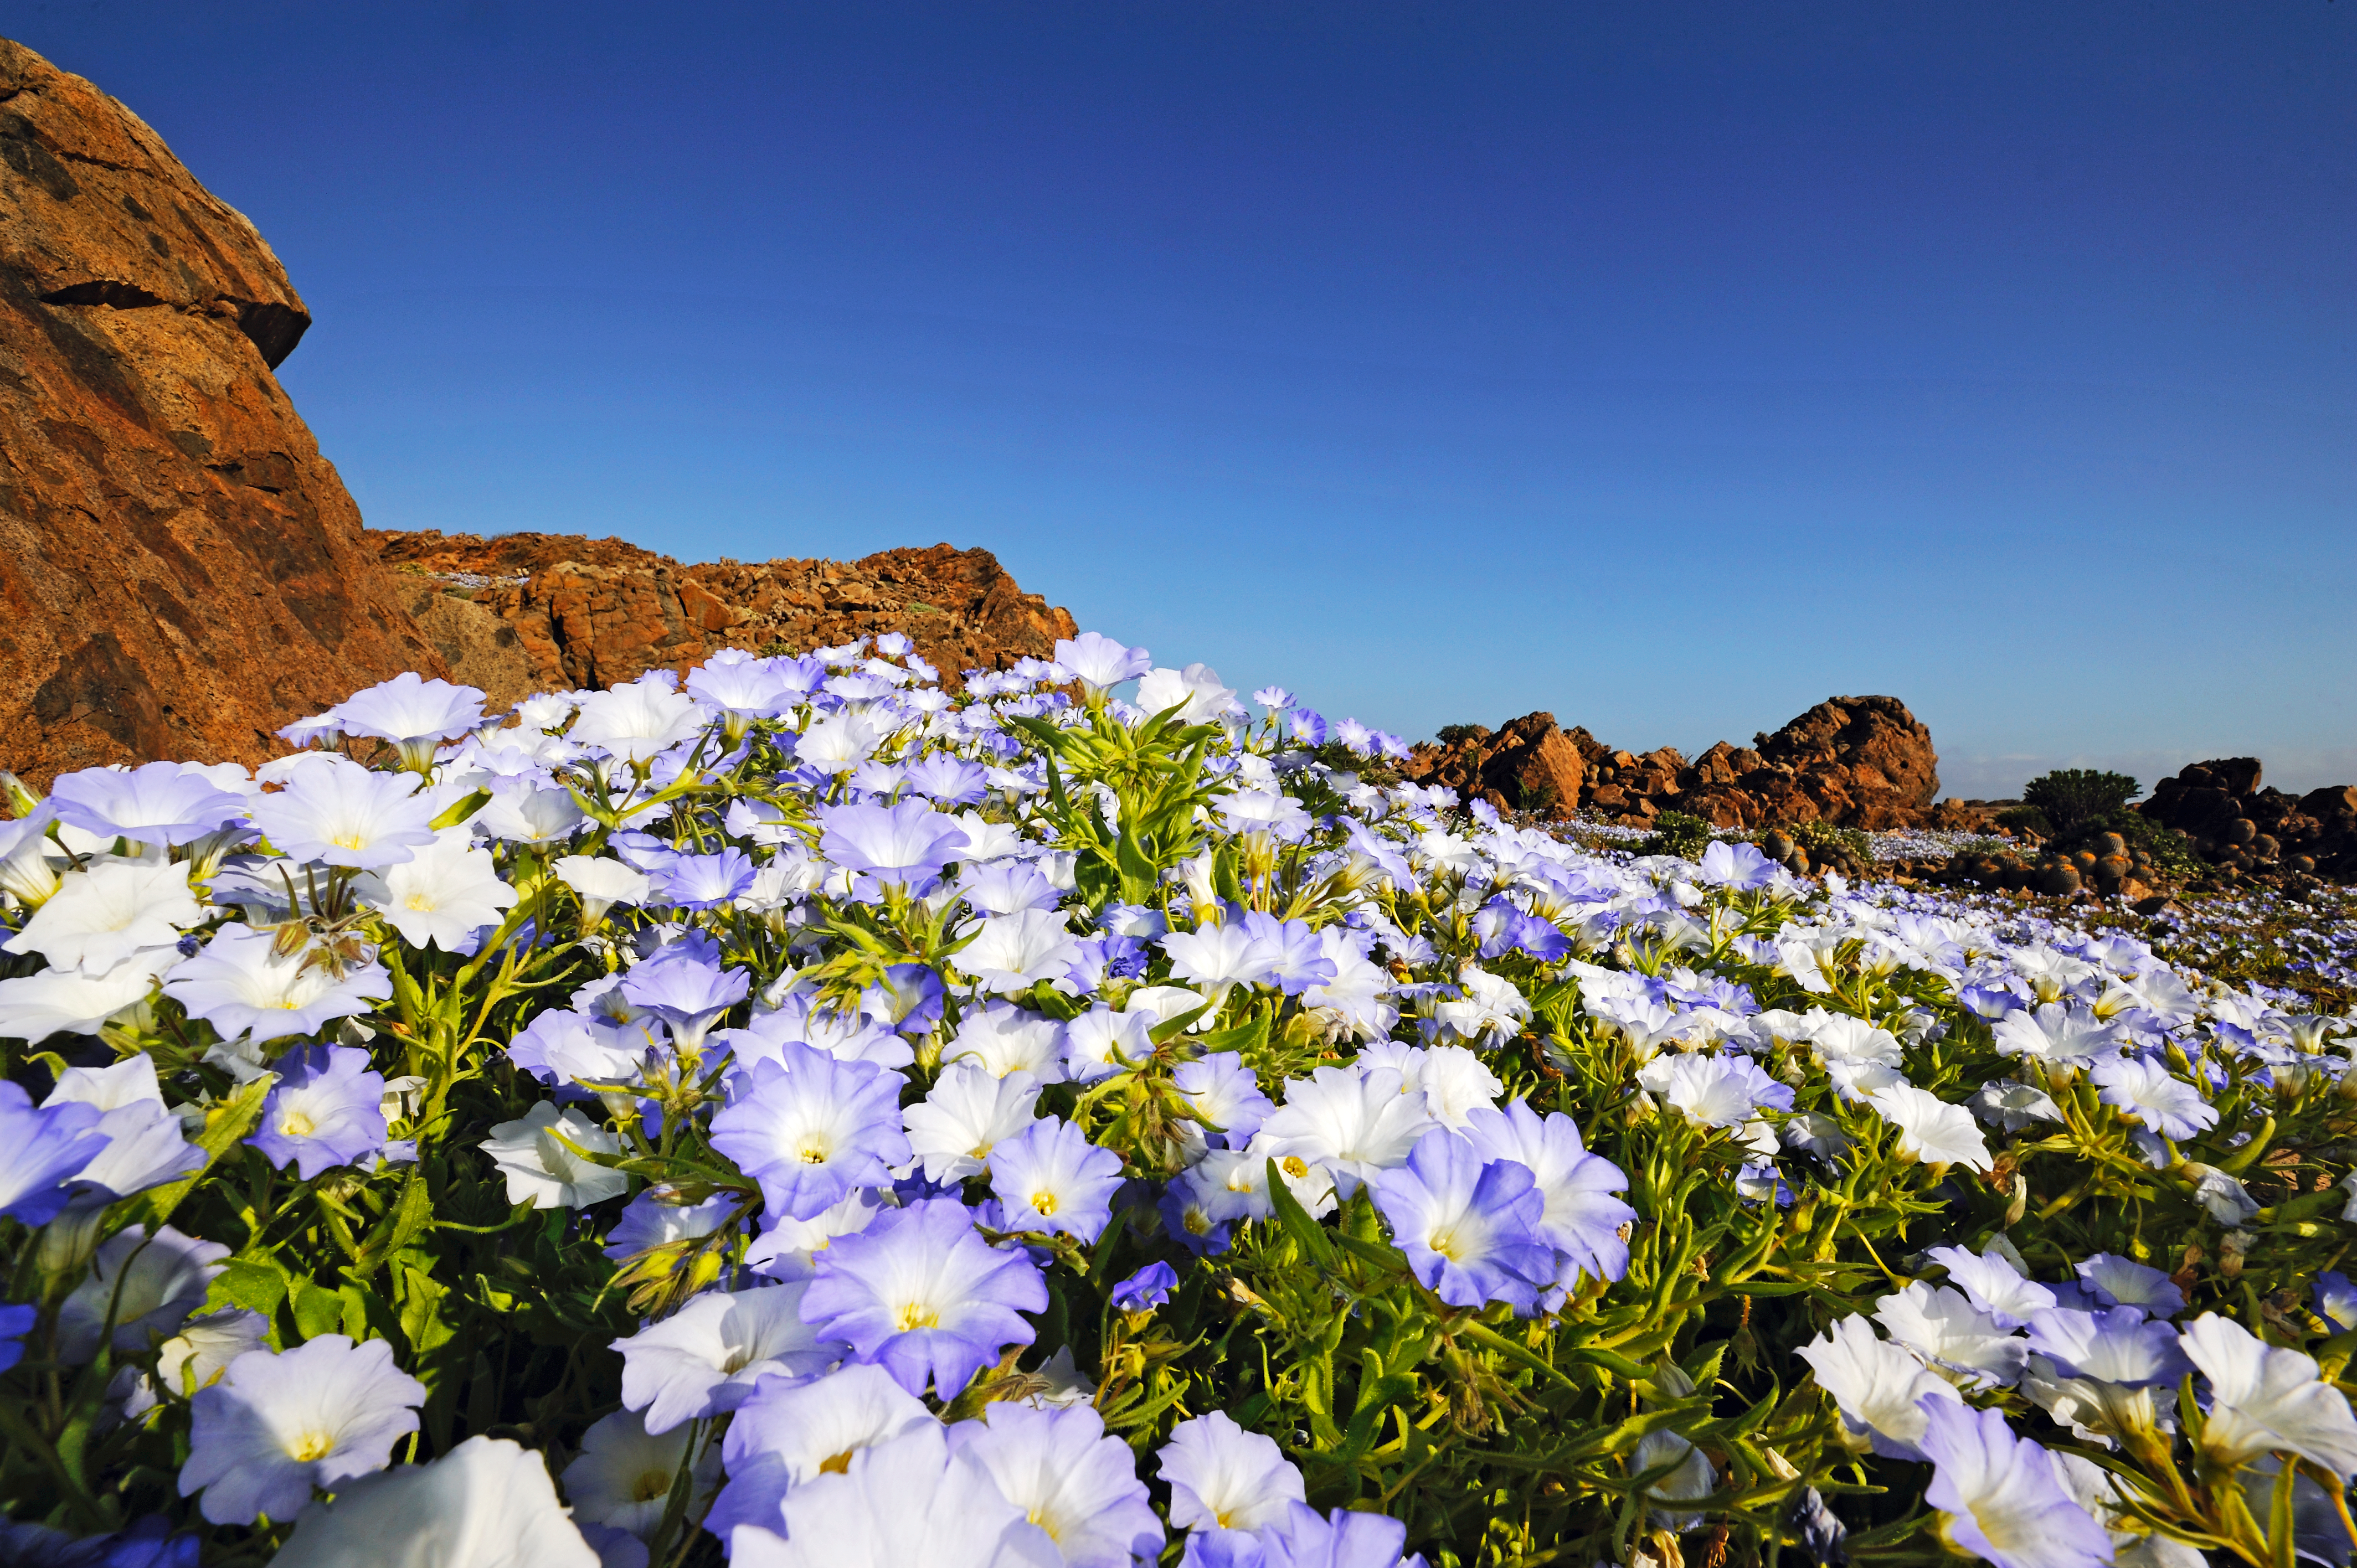

The Atacama Desert in bloom

A large field of wild flowers in the Atacama Desert.

Credit: ESO